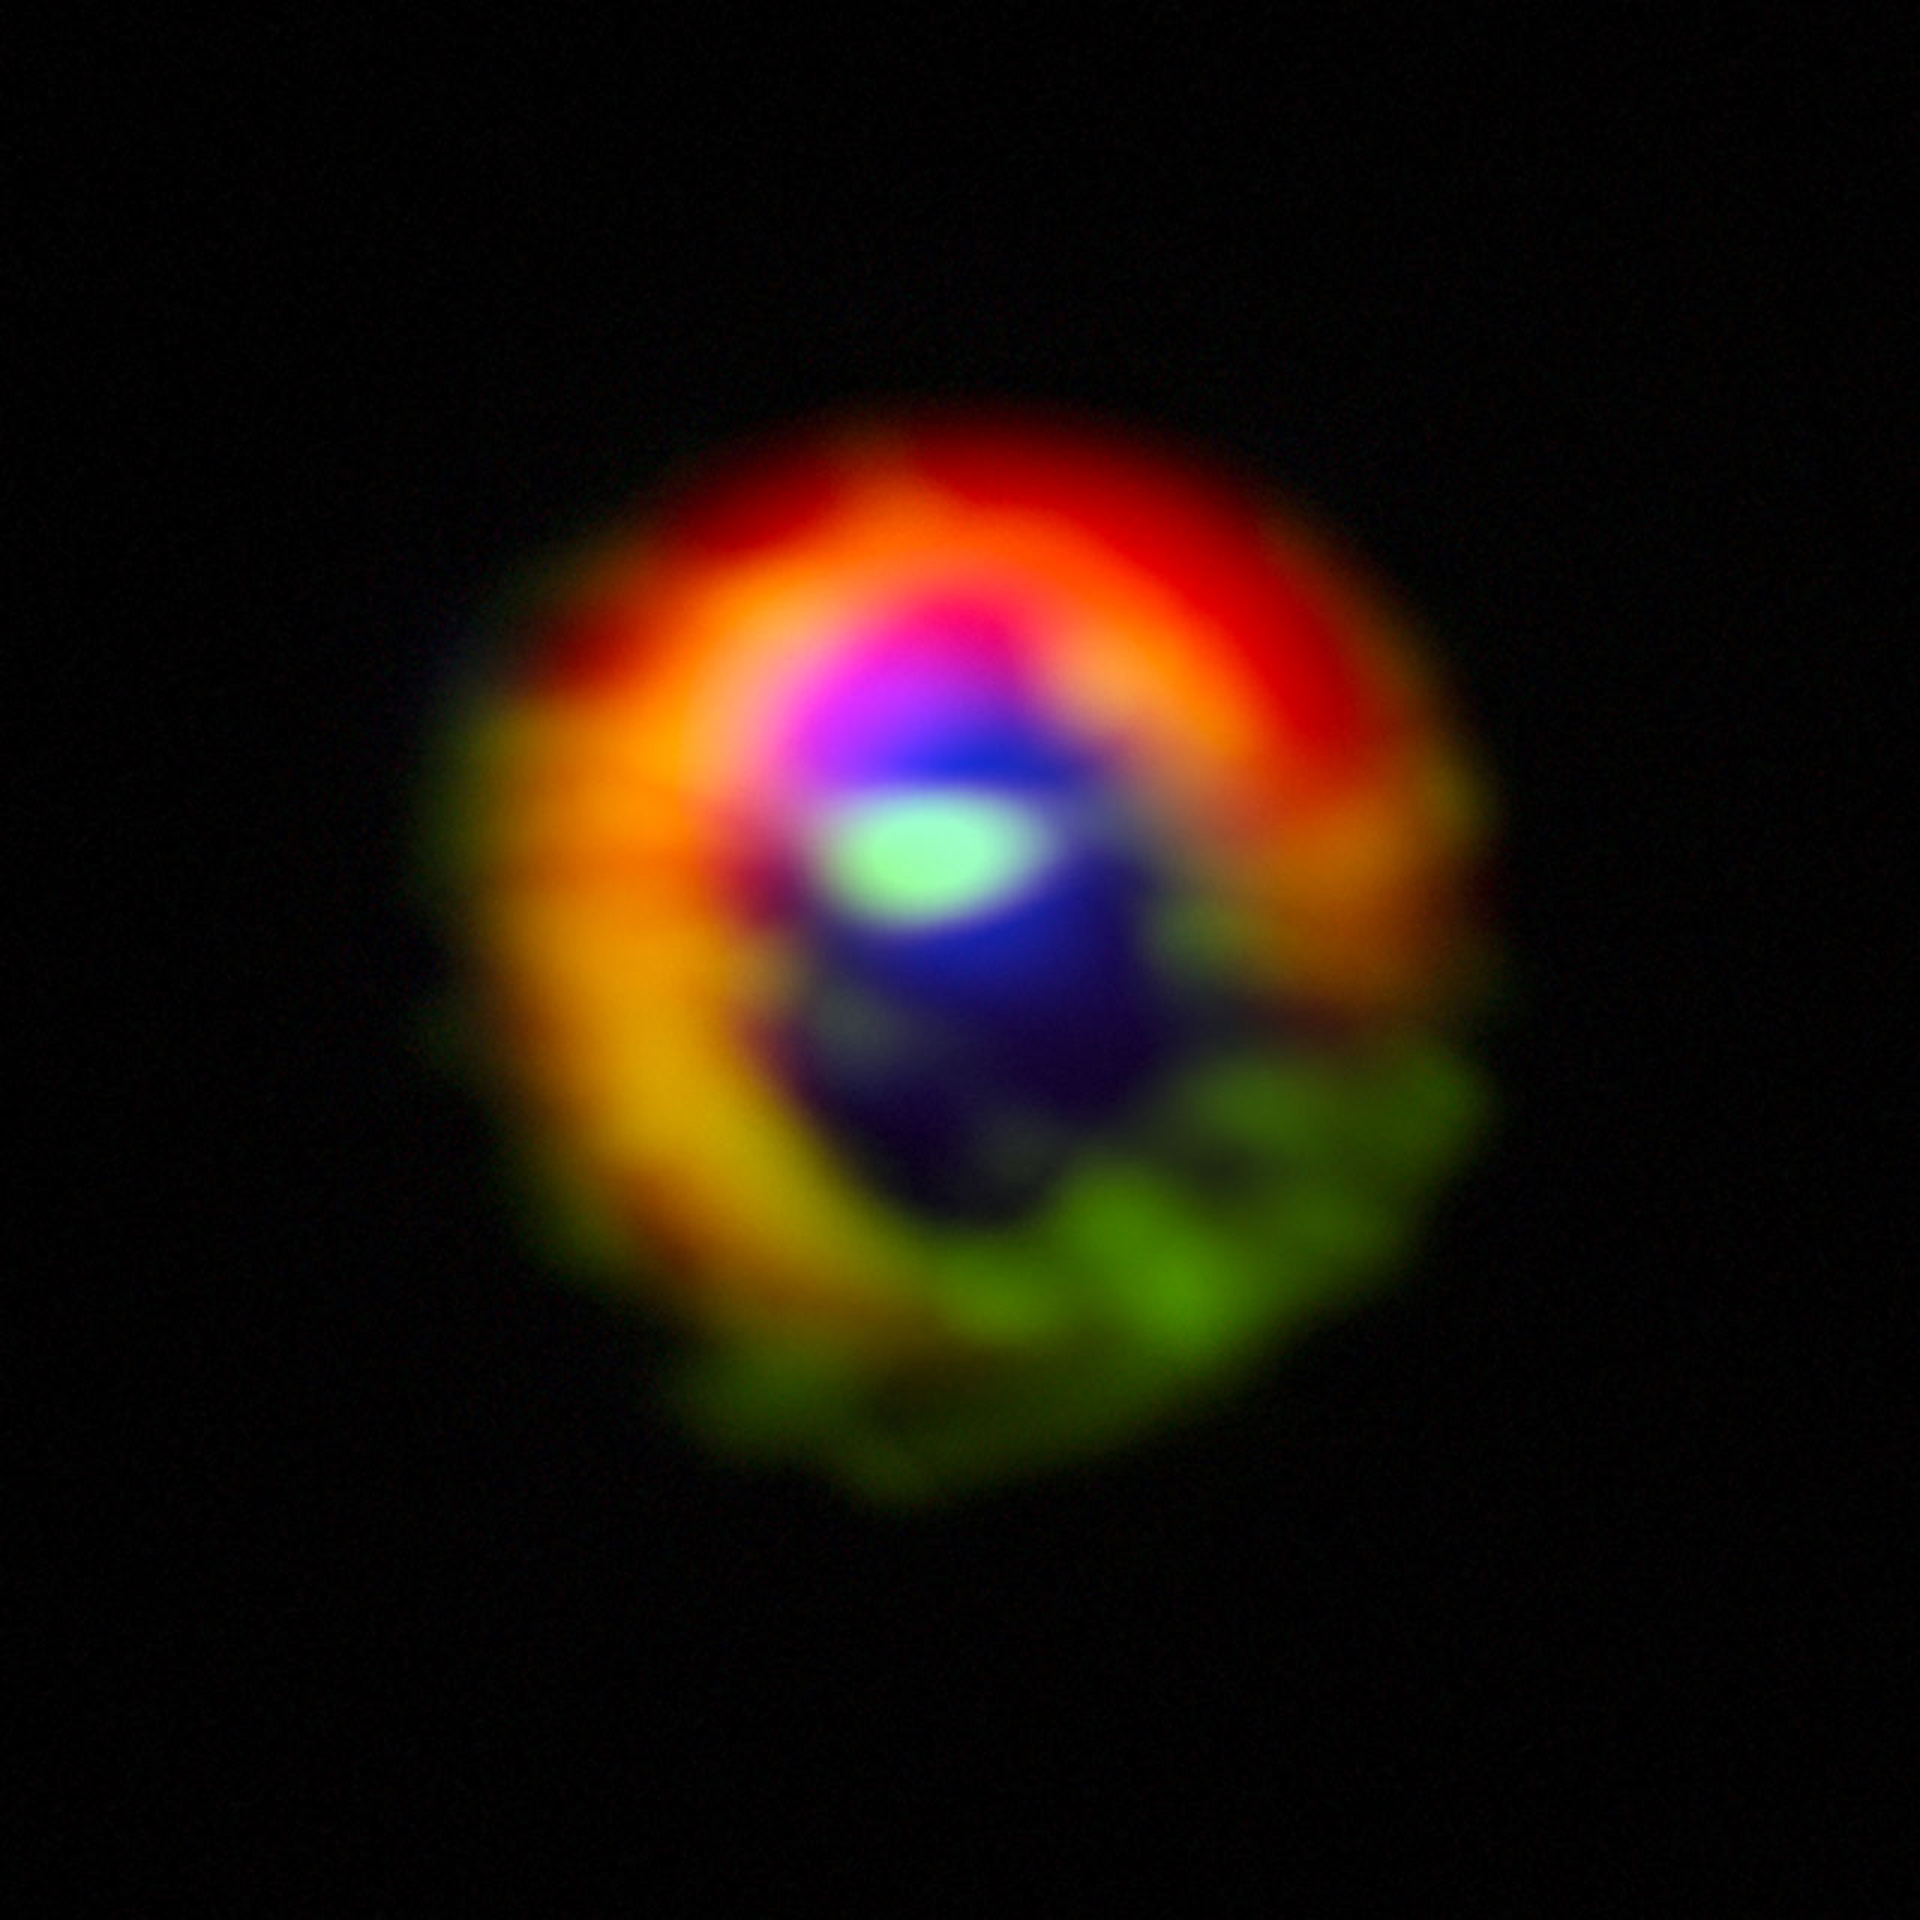

ALMA Sees Baby Solar System

Observations made with the Atacama Large Millimeter/submillimeter Array (ALMA) telescope of the disc of gas and cosmic dust around the young star HD 142527, showing vast streams of gas flowing across the gap in the disc. These are the first direct observations of these streams, which are expected to be created by giant planets guzzling gas as they grow, and which are a key stage in the birth of giant planets. The dust in the outer disc is shown in red. Dense gas in the streams flowing across the gap, as well as in the outer disc, is shown in green. Diffuse gas in the central gap is shown in blue. The gas filaments can be seen at the three o'clock and ten o'clock positions, flowing from the outer disc towards the centre. The dense gas observed is HCO+, and the diffuse gas is CO. The outer disk is roughly two light-days across. If this were our own Solar System, the Voyager 1 probe — the most distant manmade object from Earth — would be at approximately the inner edge of the outer disk.

Credit: ALMA (ESO/NAOJ/NRAO), S. Casassus et al.